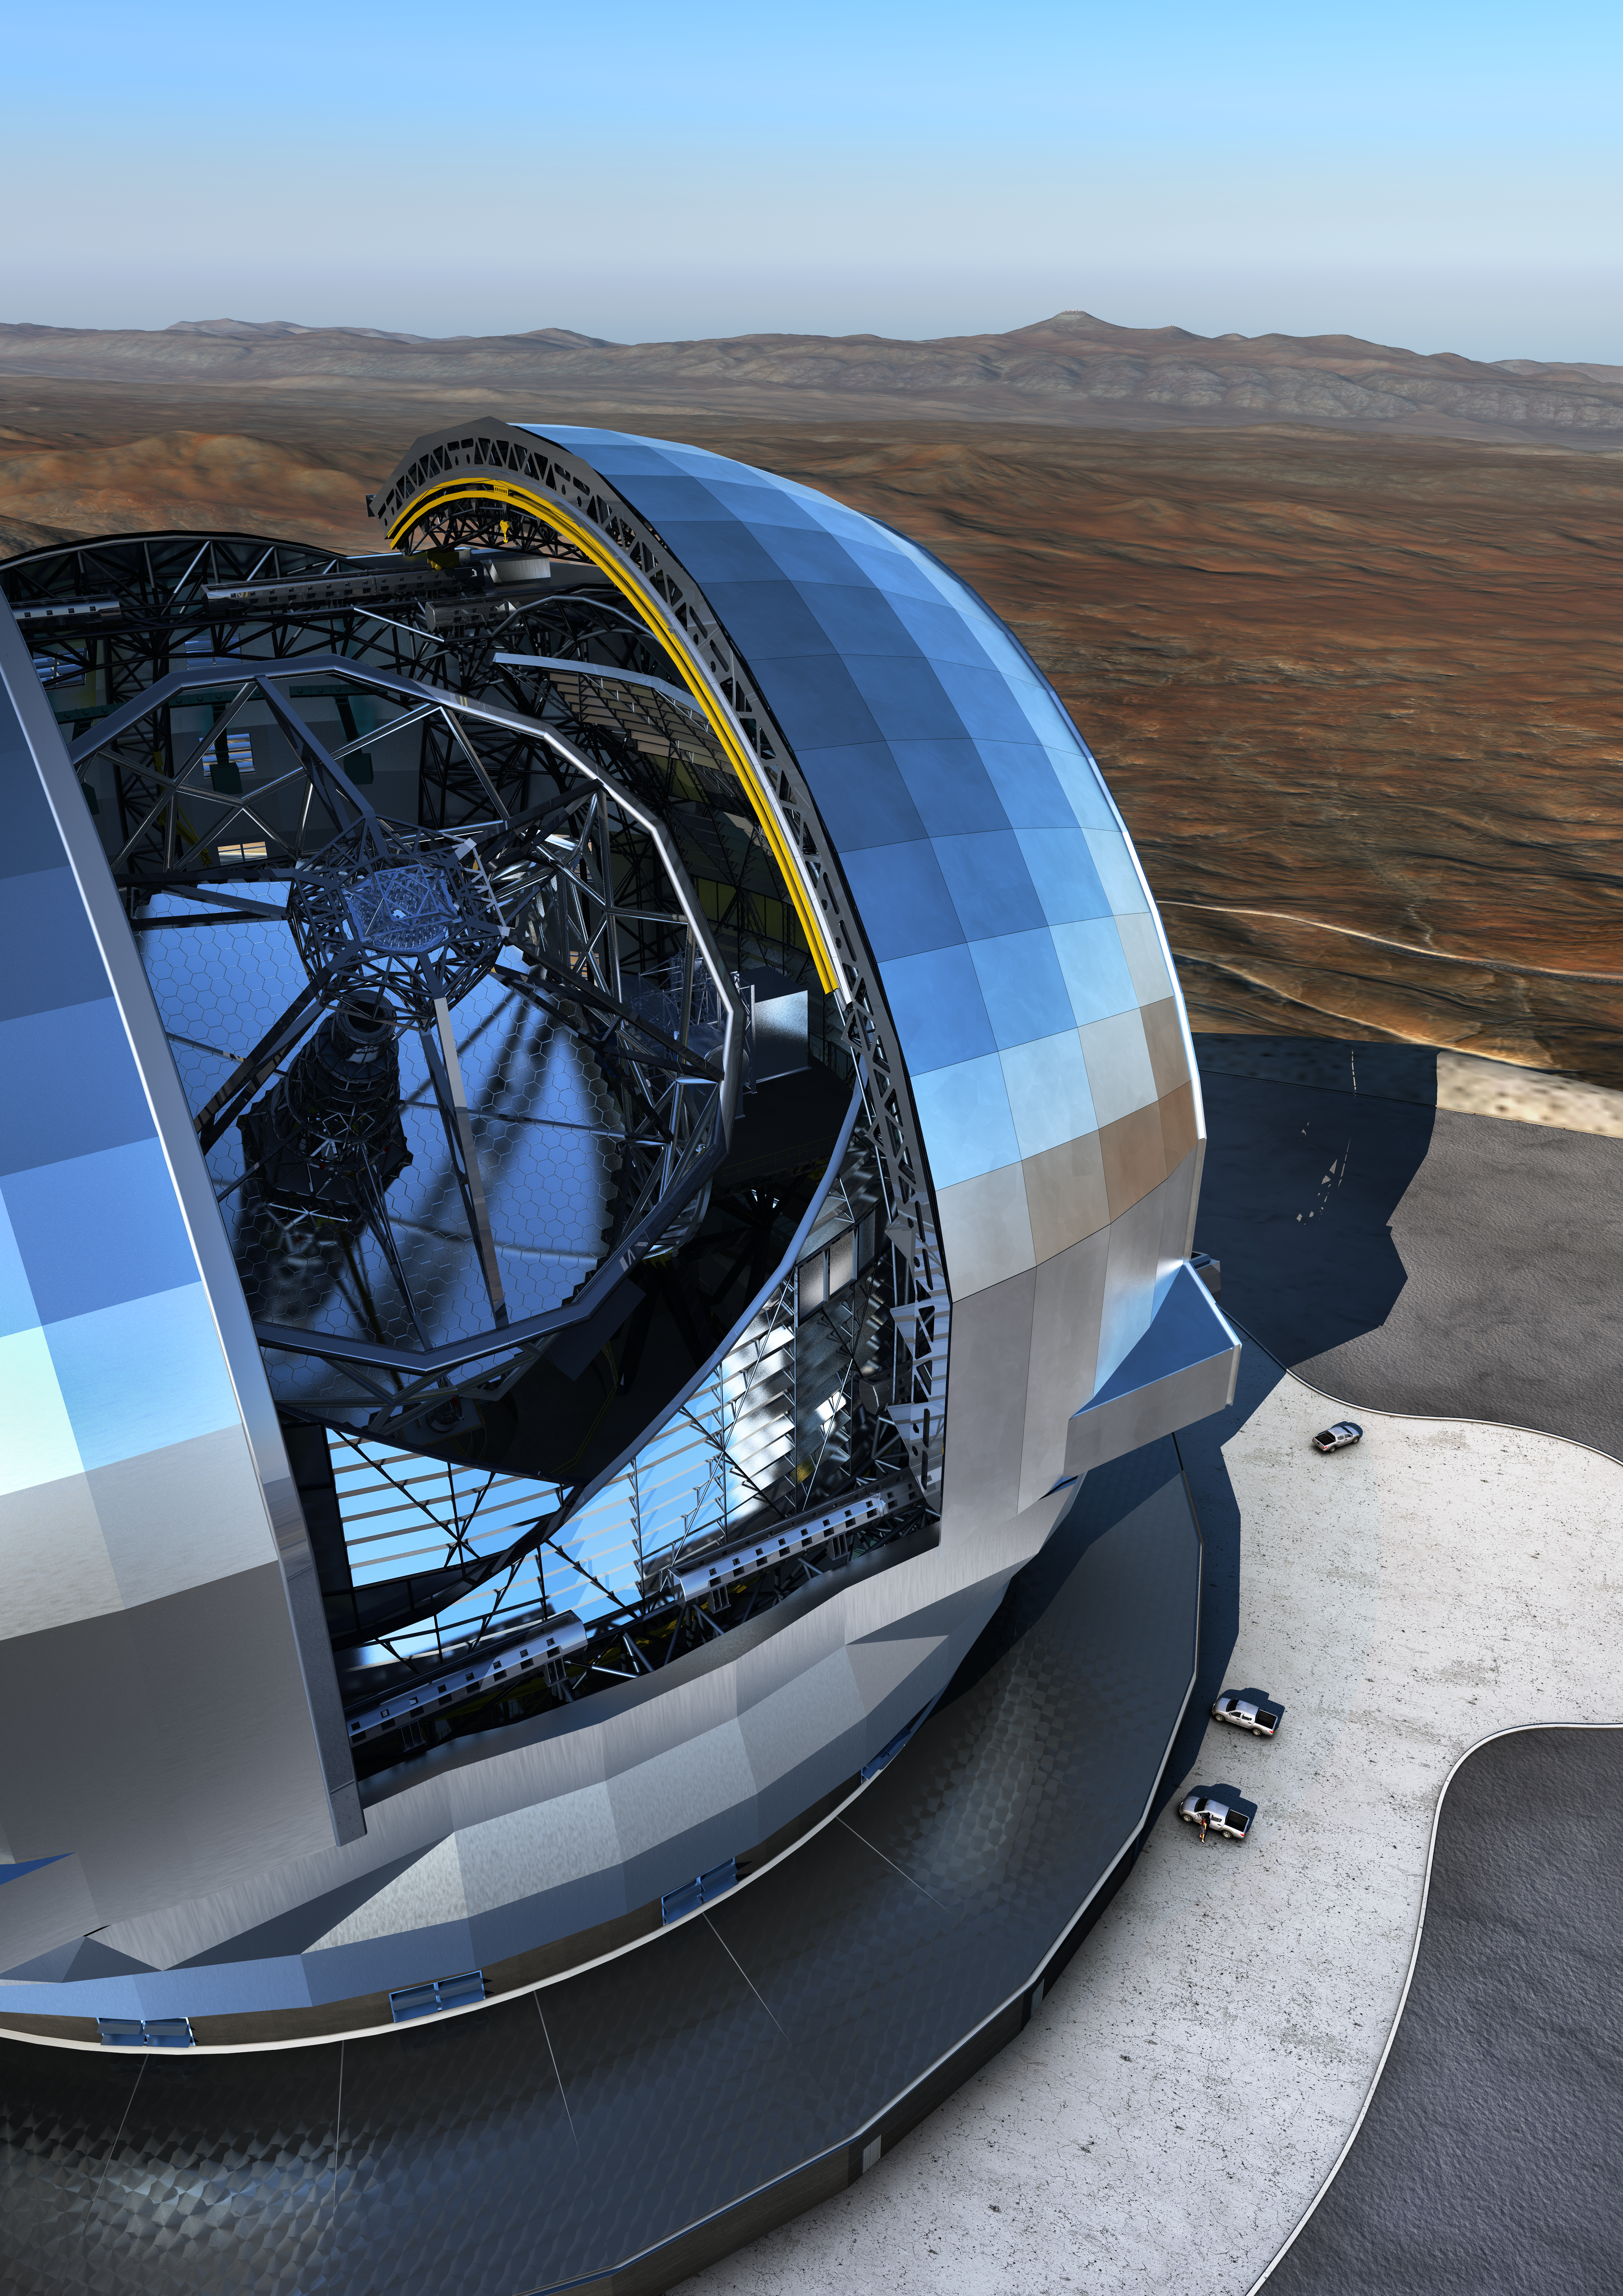

ELT and the Pacific Ocean

In this artist's rendering, ESO's Paranal Observatory and the Pacific Ocean — over 21 kilometers away — can be seen behind the Extremely Large Telescope (ELT). The design for the ELT shown here is preliminary.

Credit: ESO/L. Calçada